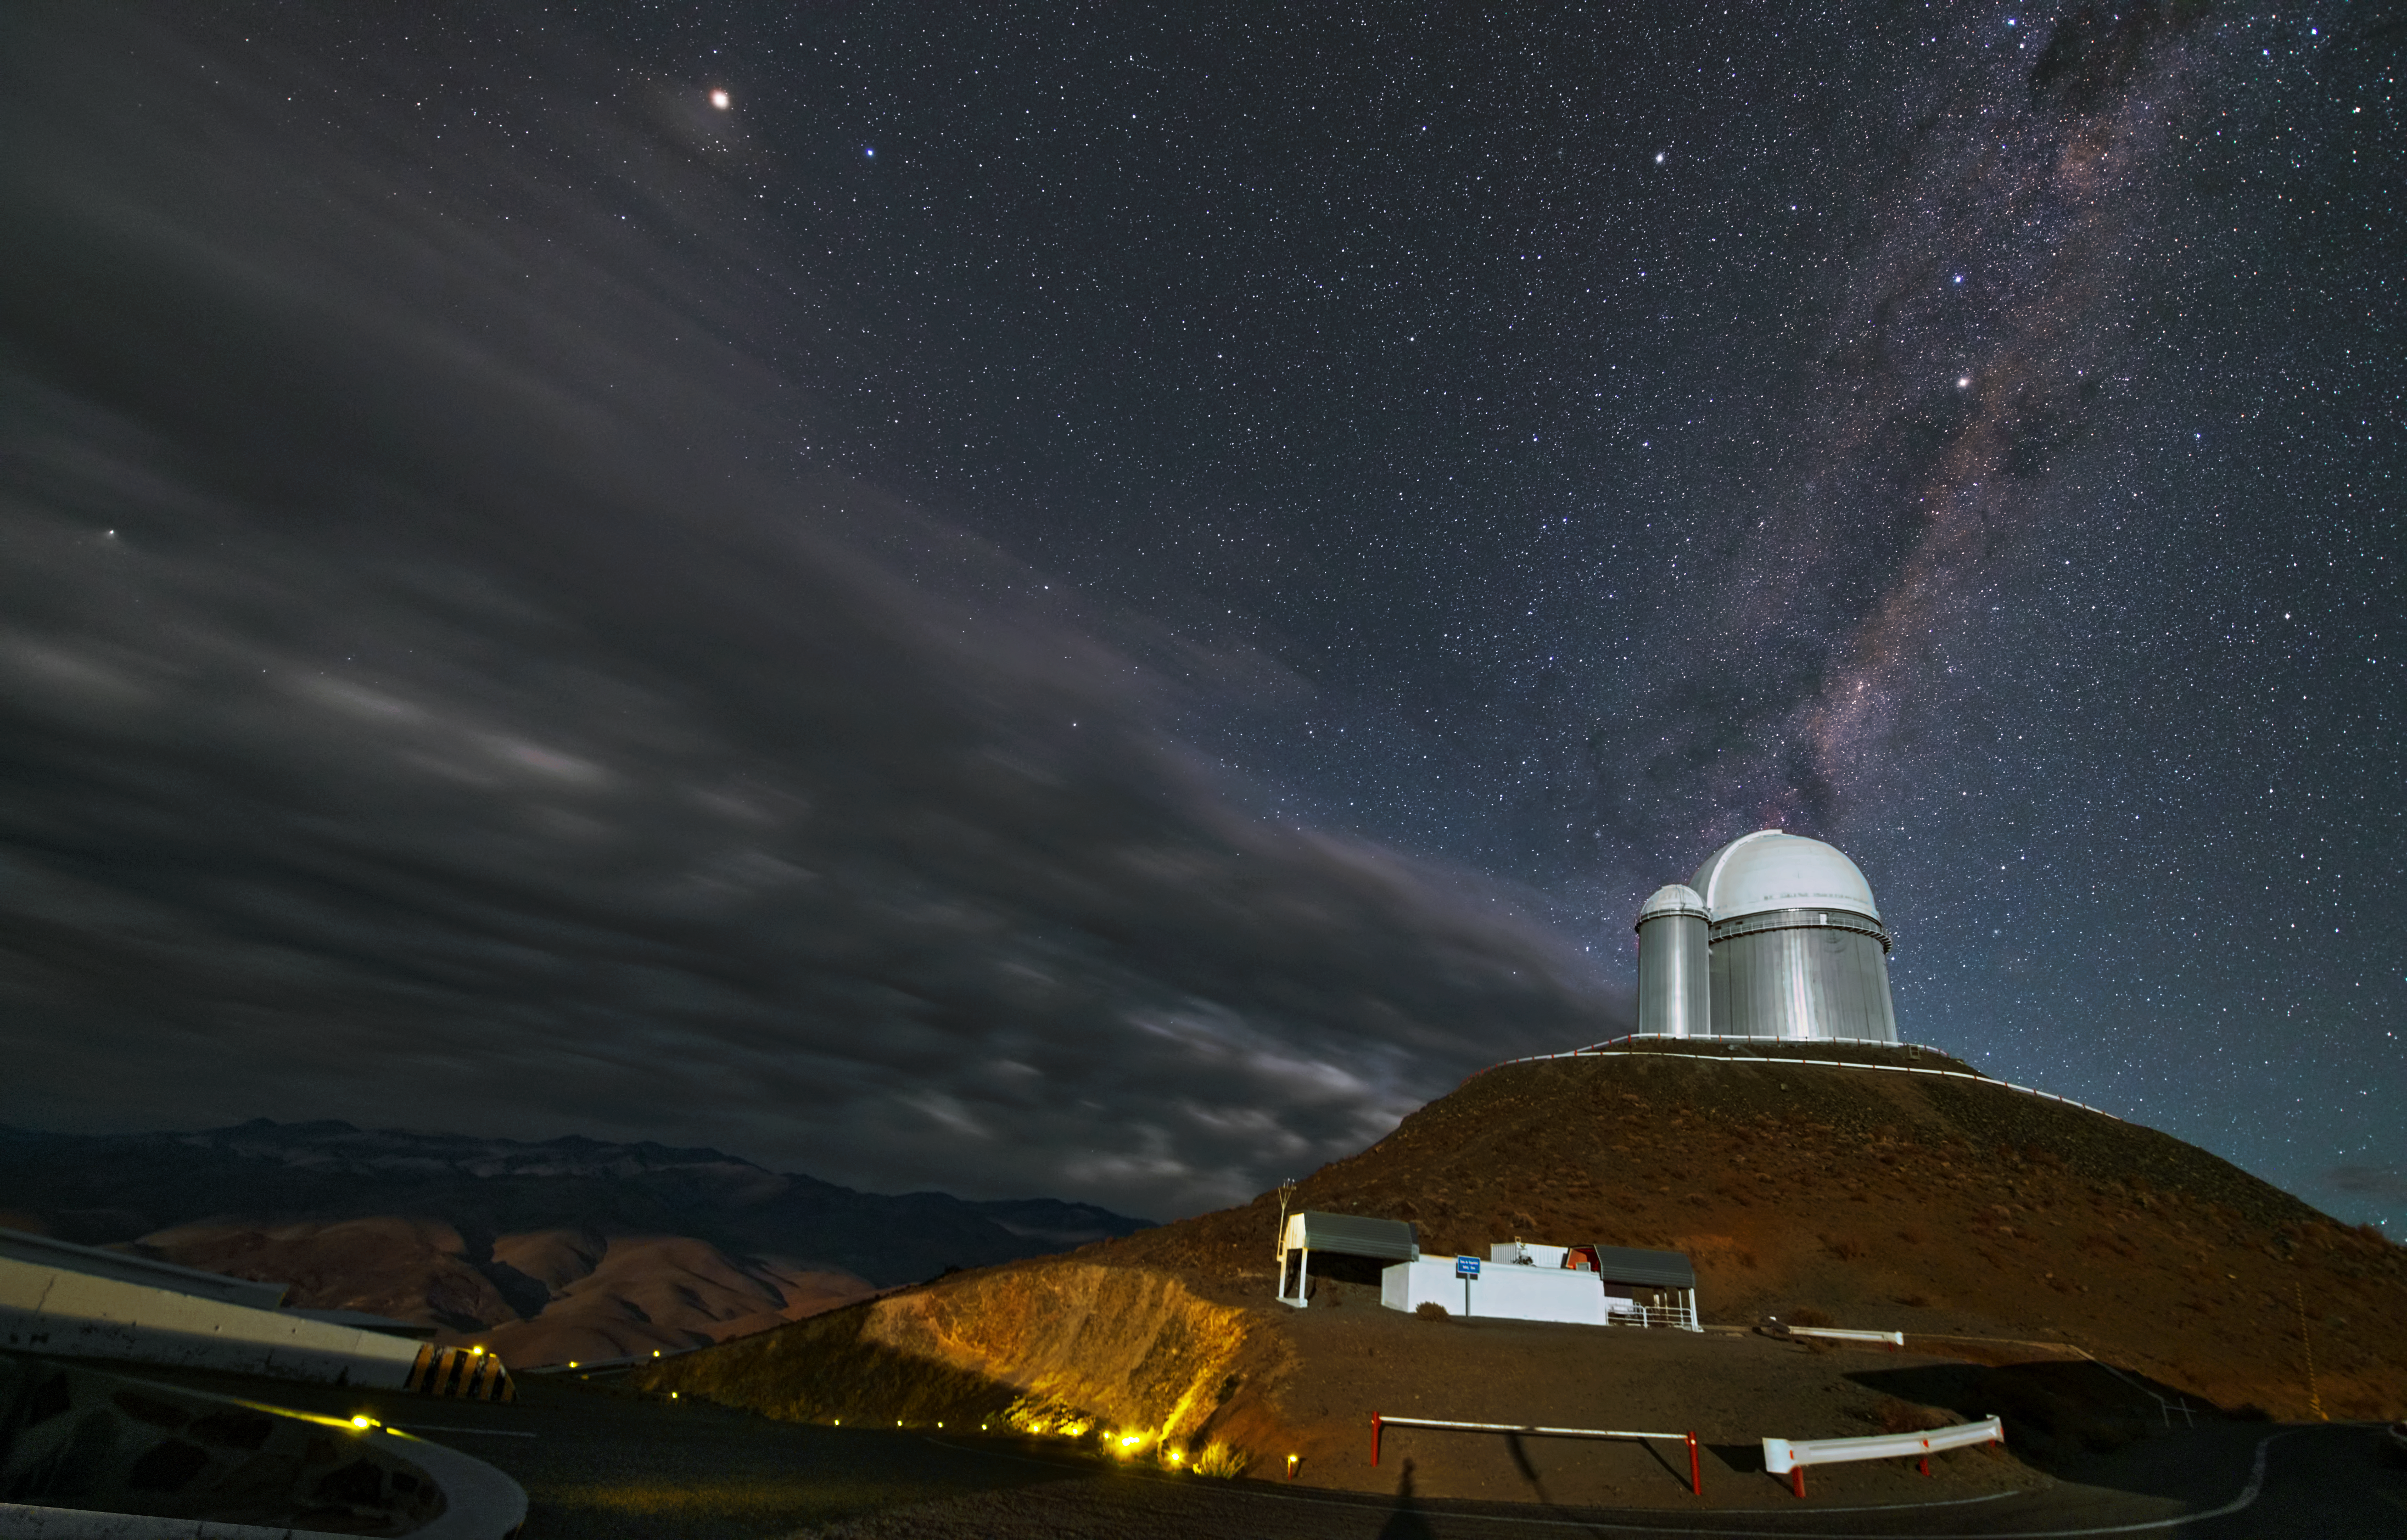

Clouds fly by the ESO 3.6-metre telescope

This image shows the ESO 3.6-metre telescope on top of a plateau at the La Silla Observatory. The dark clouds seem to be whizzing by, leaving a clear view of the Milky Way overhead.

Credit: Y. Beletsky (LCO)/ESO